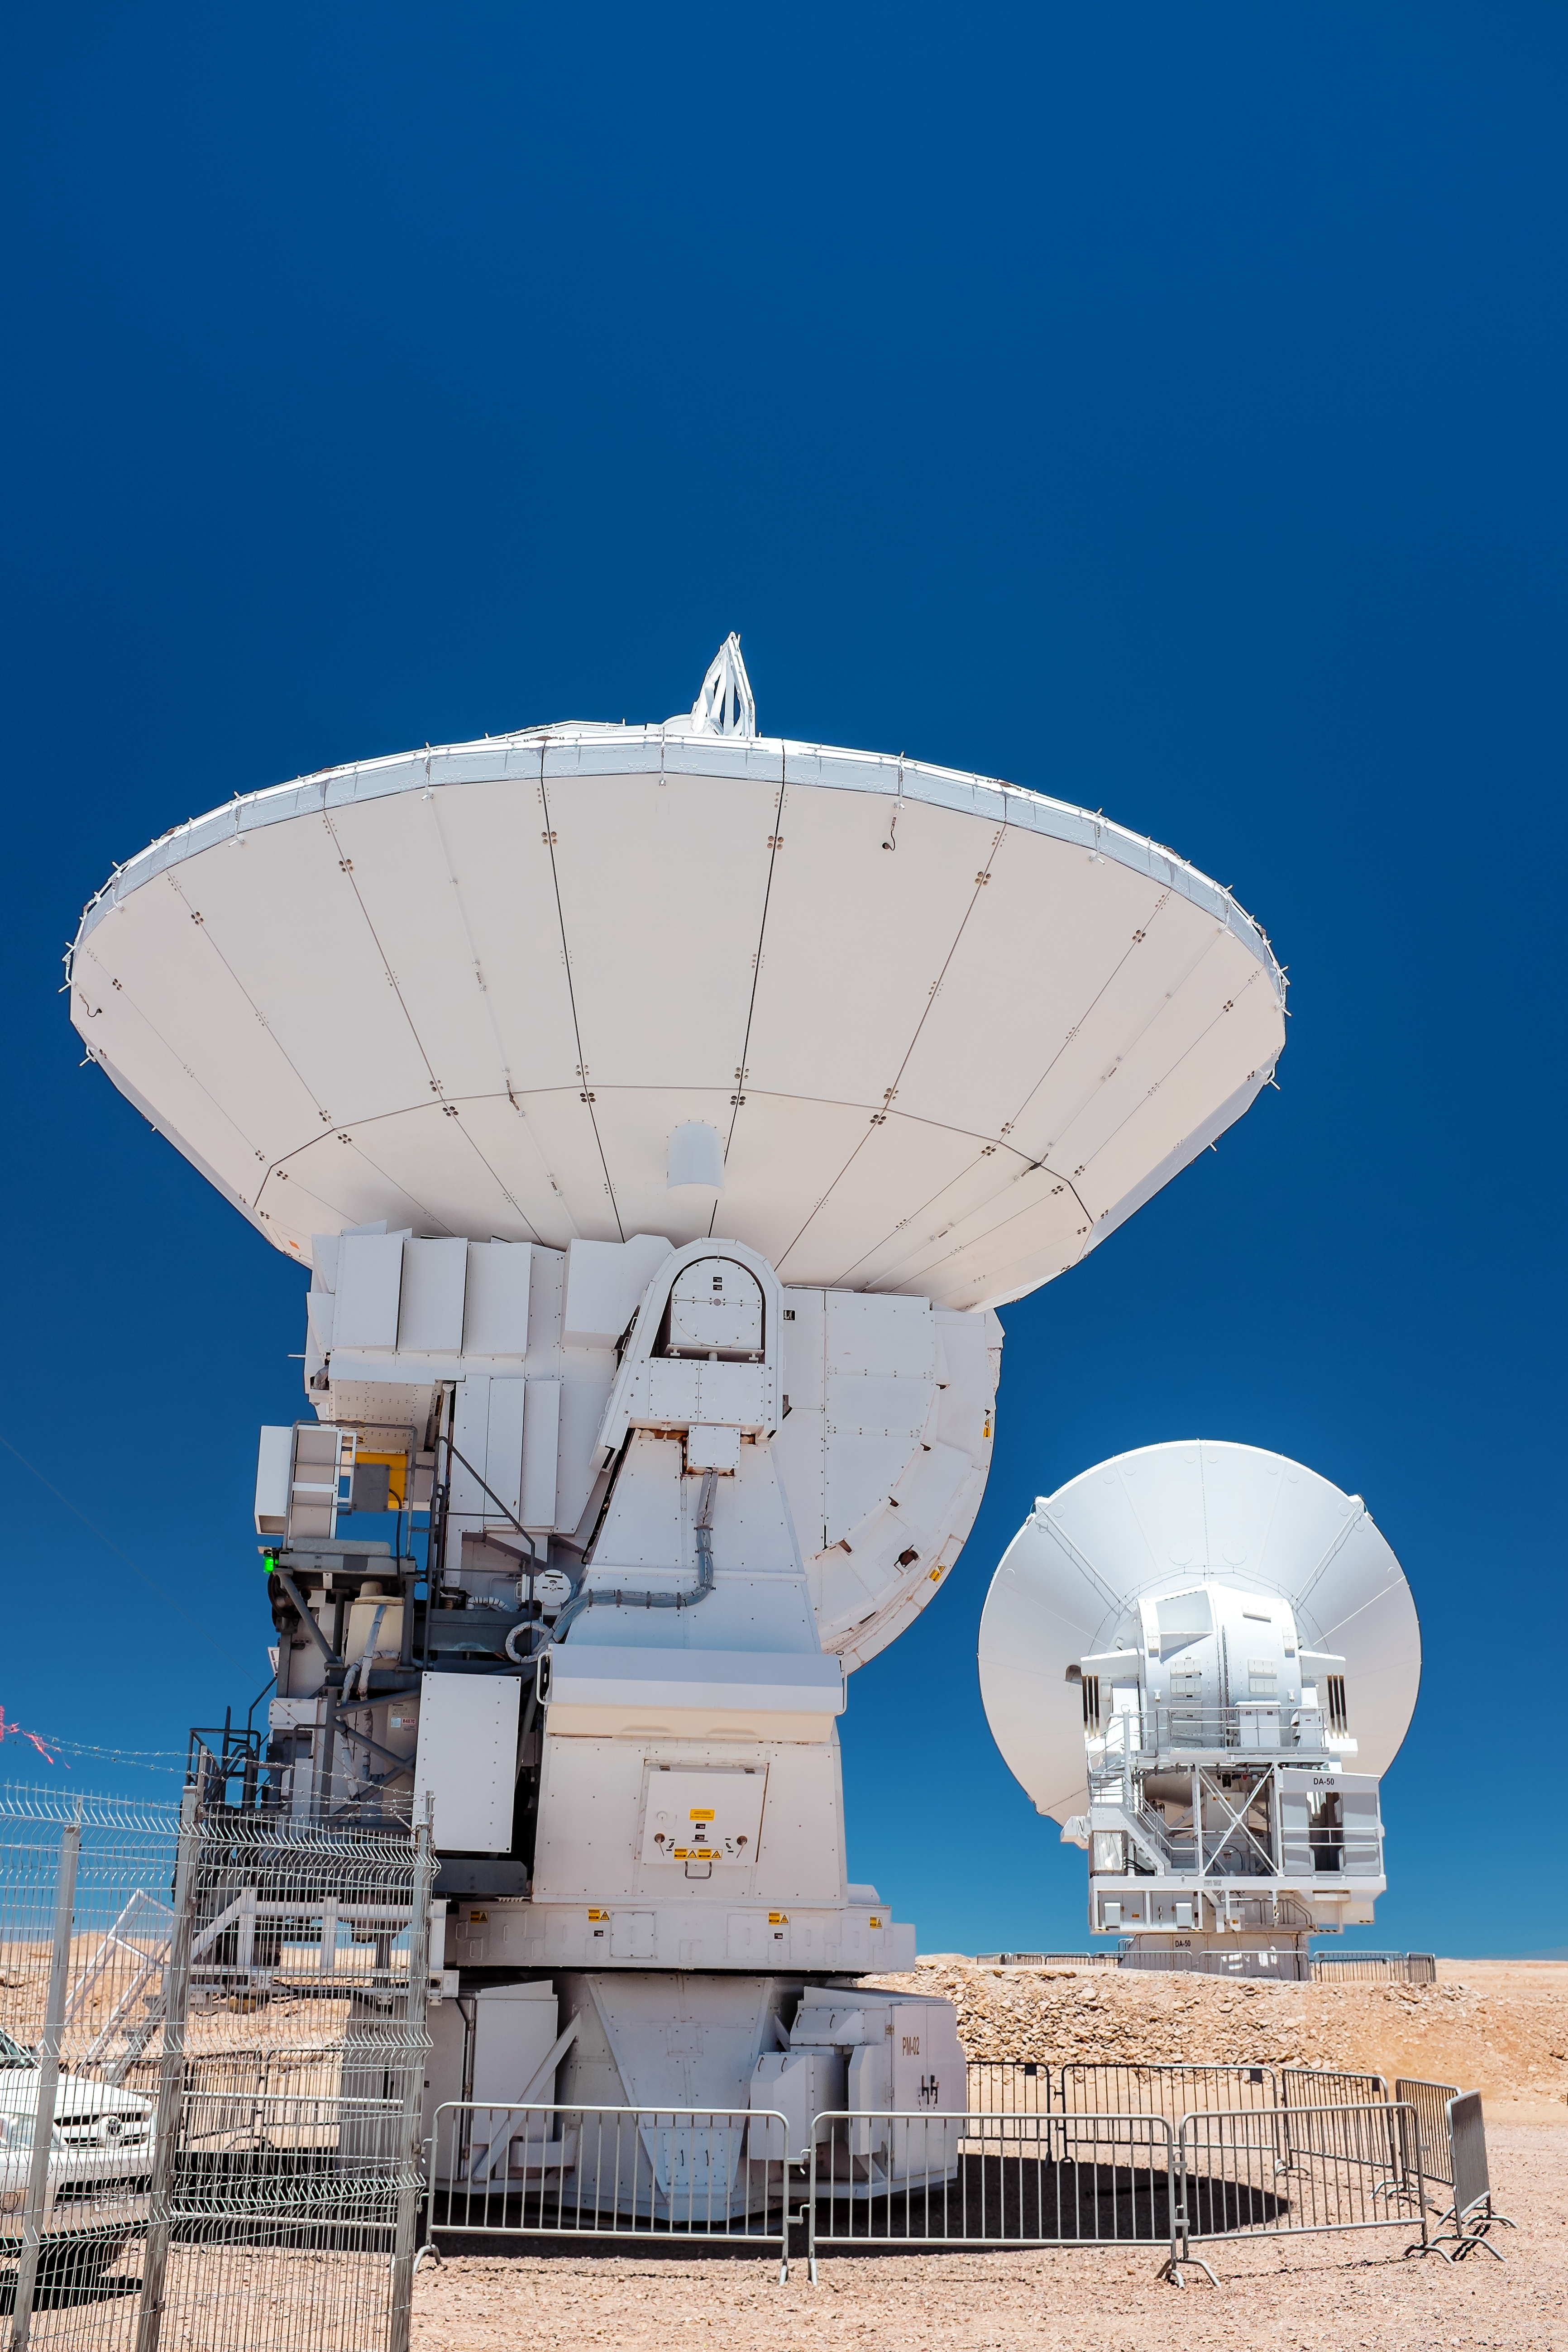

A pair of antennas

Two of ALMA's antennas on the Chajnantor plateau.

Credit: M. Roselund/ESO